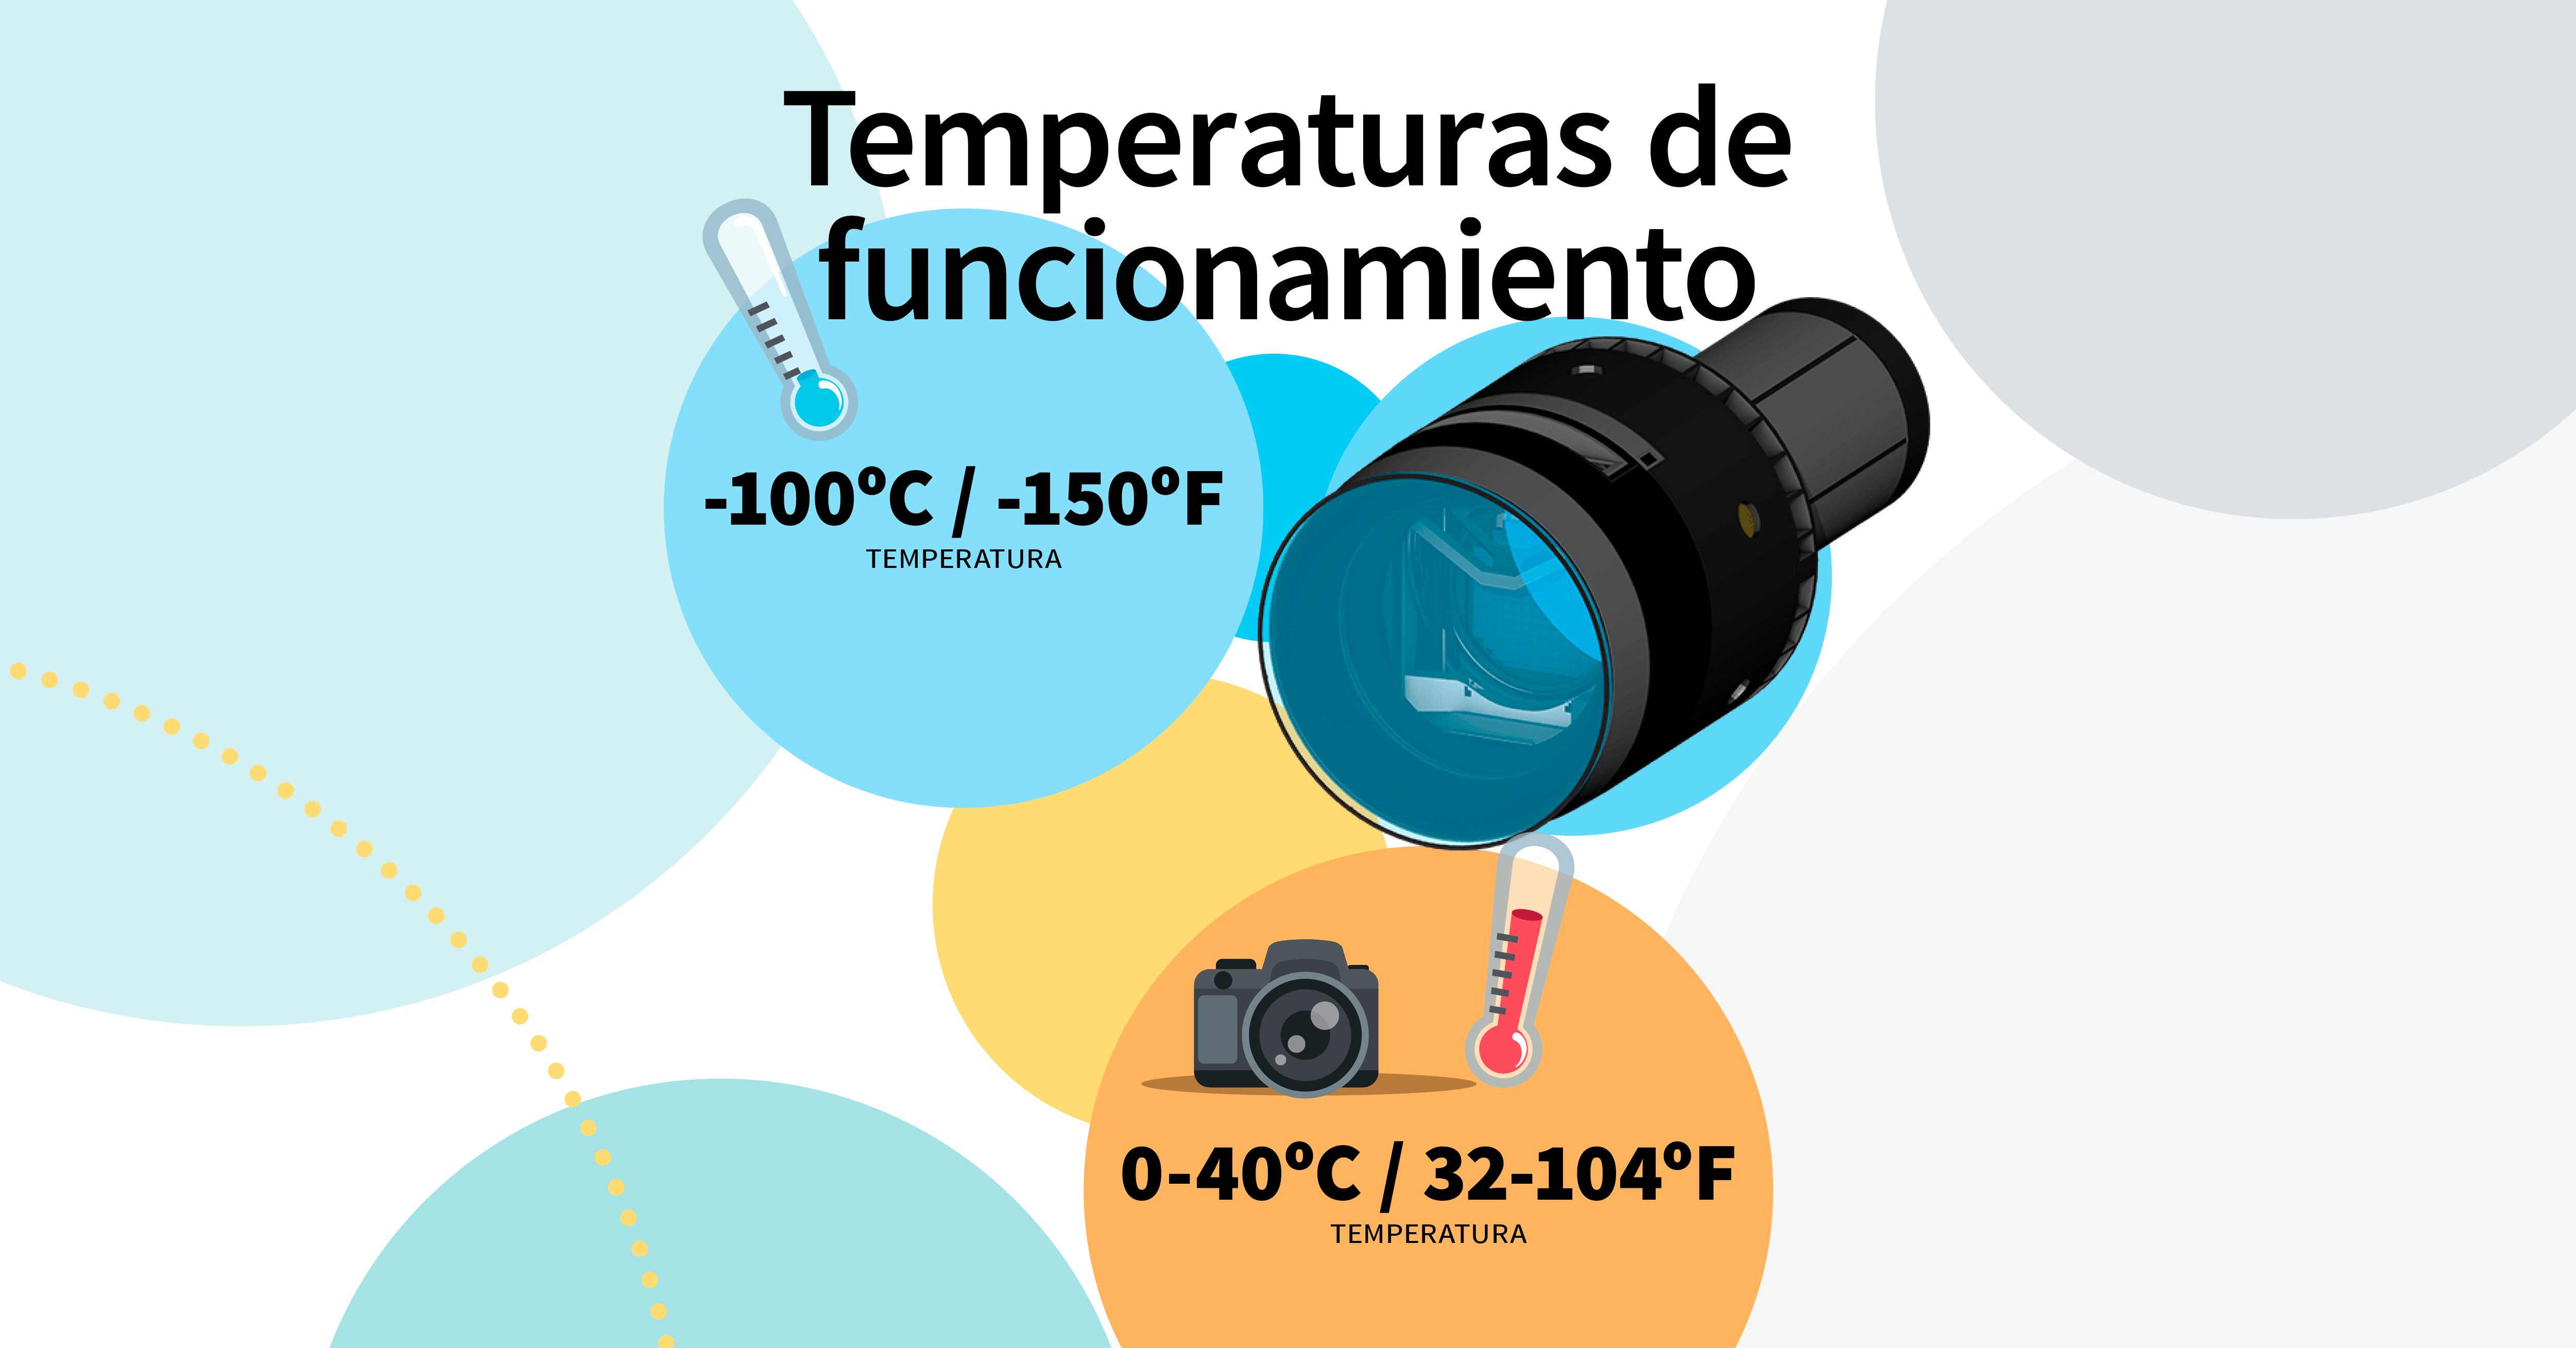

LSST Camera Illustration

Educational illustration of the Rubin Observatory LSST Camera.

Credit: RubinObs/NOIRLab/SLAC/NSF/DOE/AURA/J. Pinto